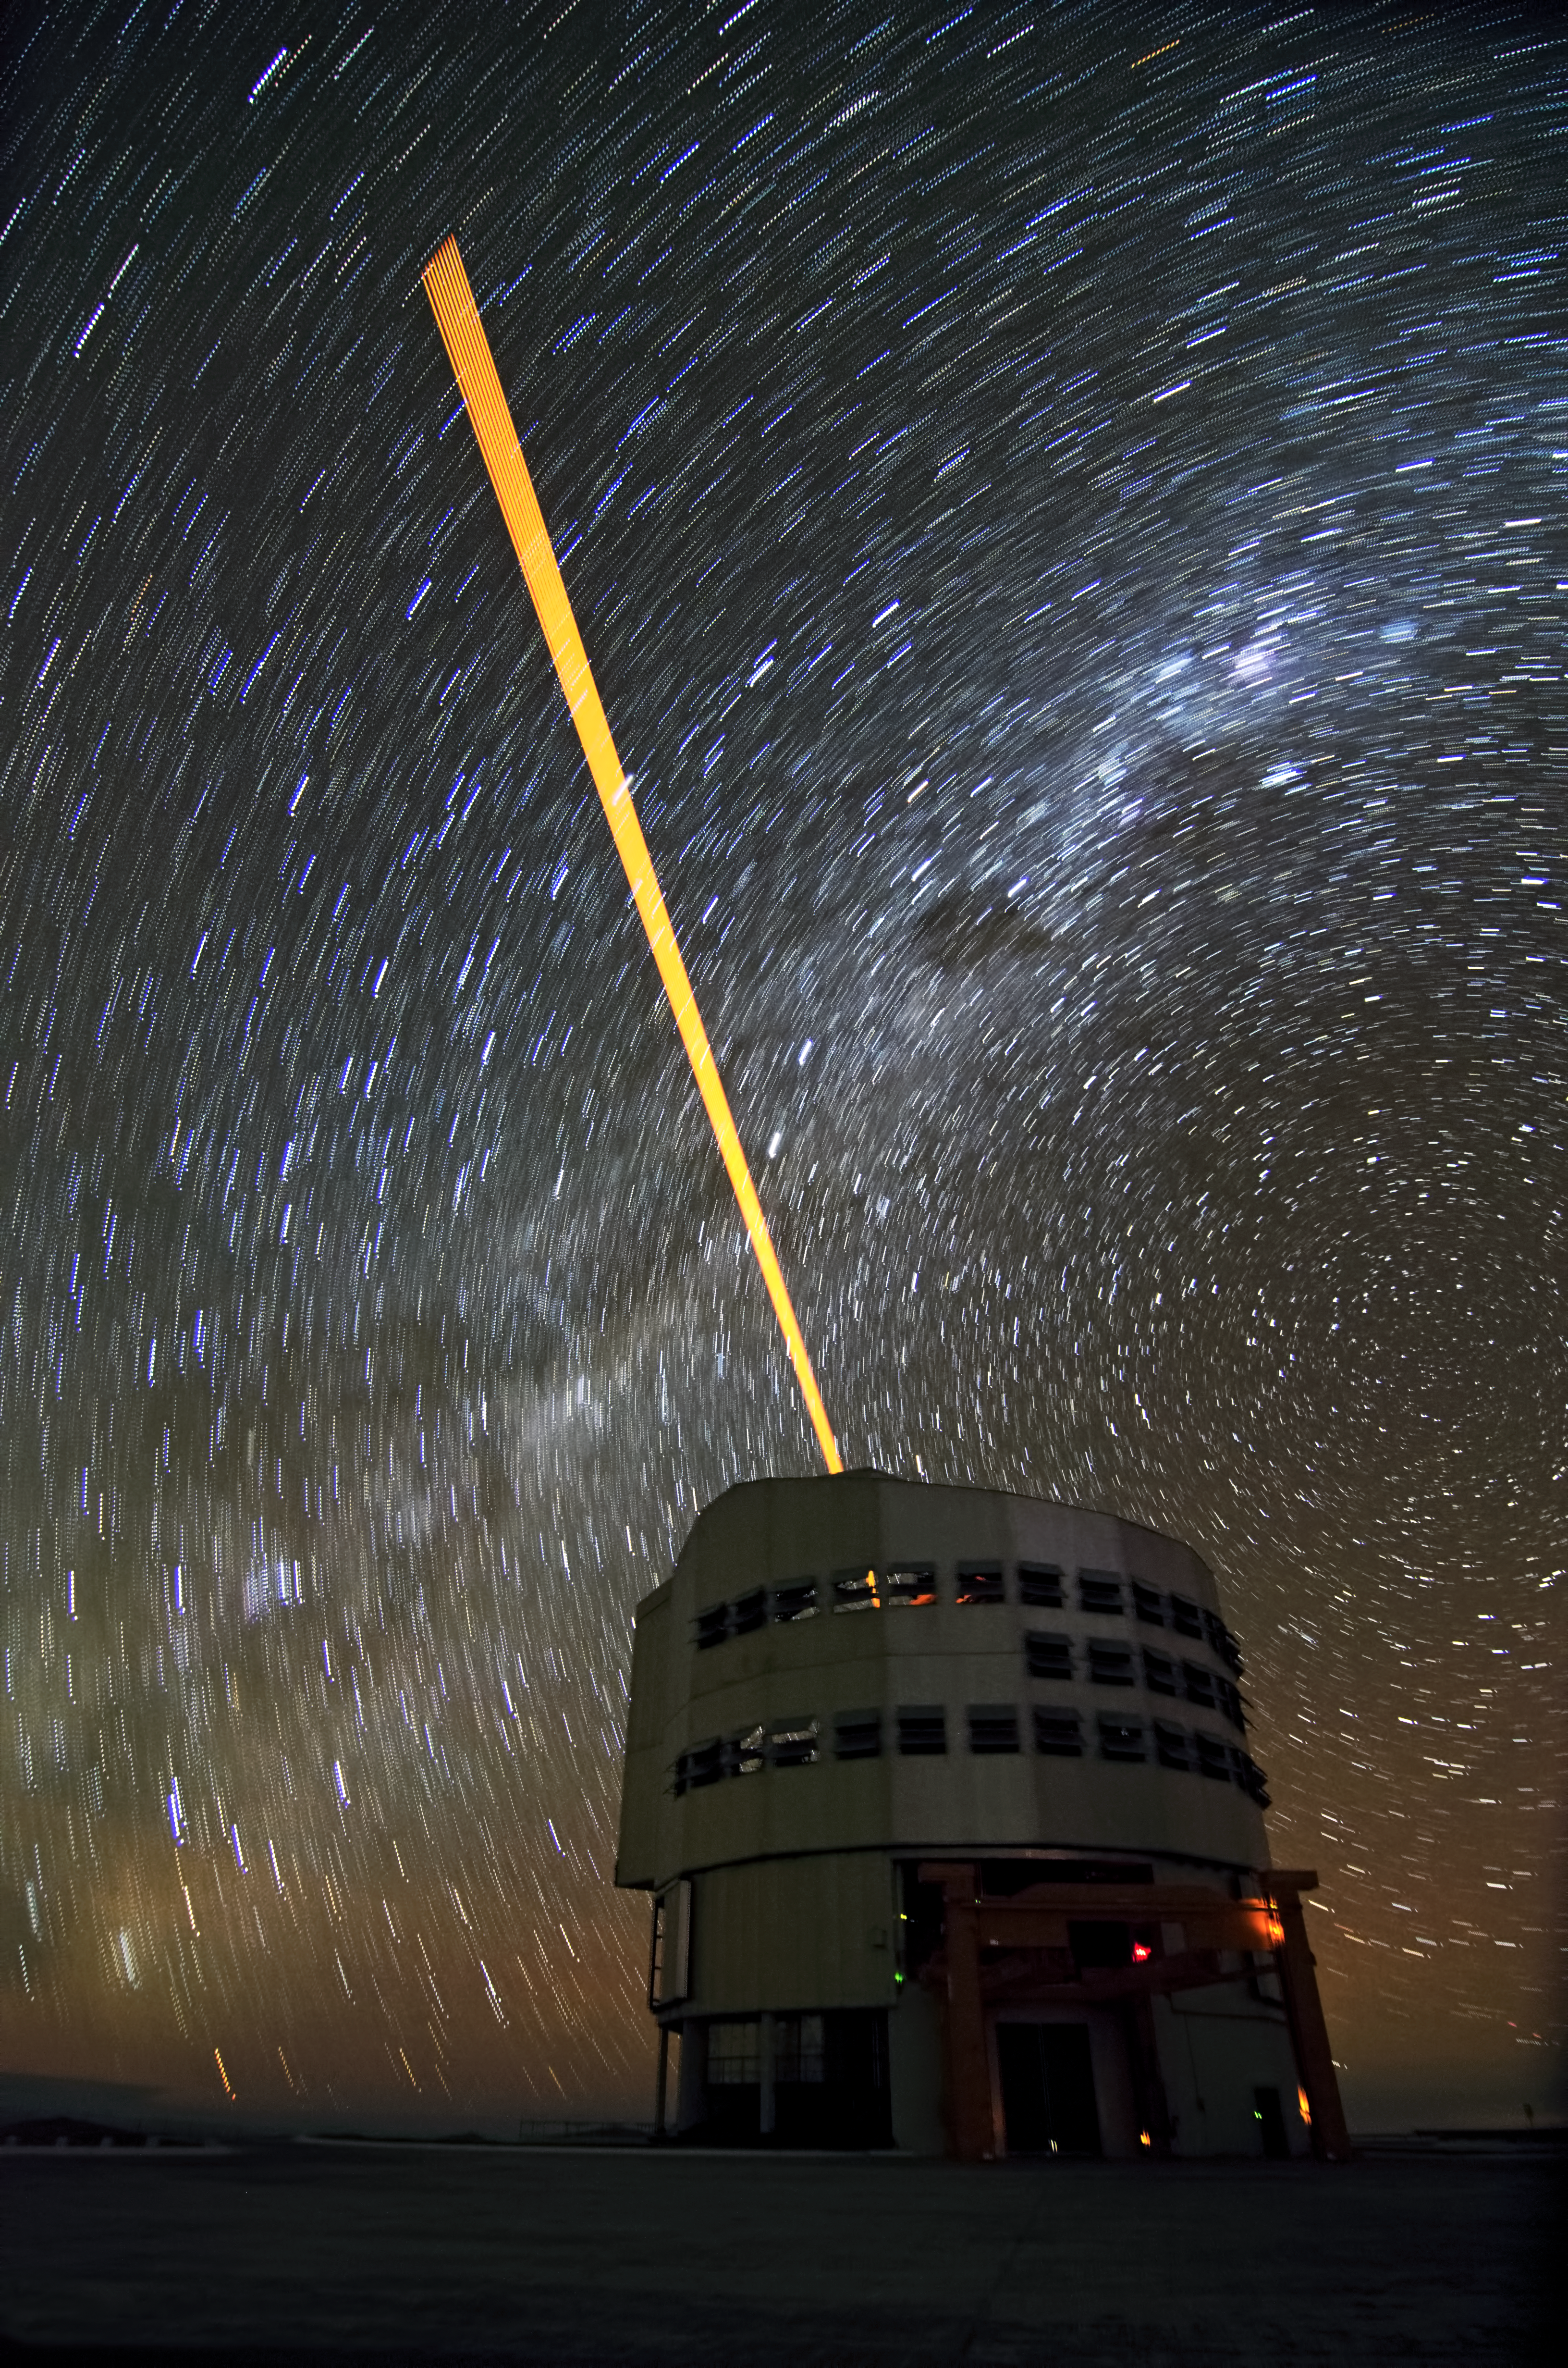

The VLT's Laser Guide Star and star trails

Below the trails left by the stars in a dark and clear night, a laser beam shoots out of Yepun, the fourth Unit Telescope of Europe’s flagship observatory, ESO’s Very Large Telescope (VLT). This beam is used to create an artificial star above Paranal to assist the adaptive optics instruments on the VLT.

Adaptive optics is a technique that allows astronomers to overcome the blurring effect of the atmosphere and obtain images almost as sharp as would be possible if the whole telescope were placed in space, above Earth's atmosphere.

Credit: Dave Jones/ESO